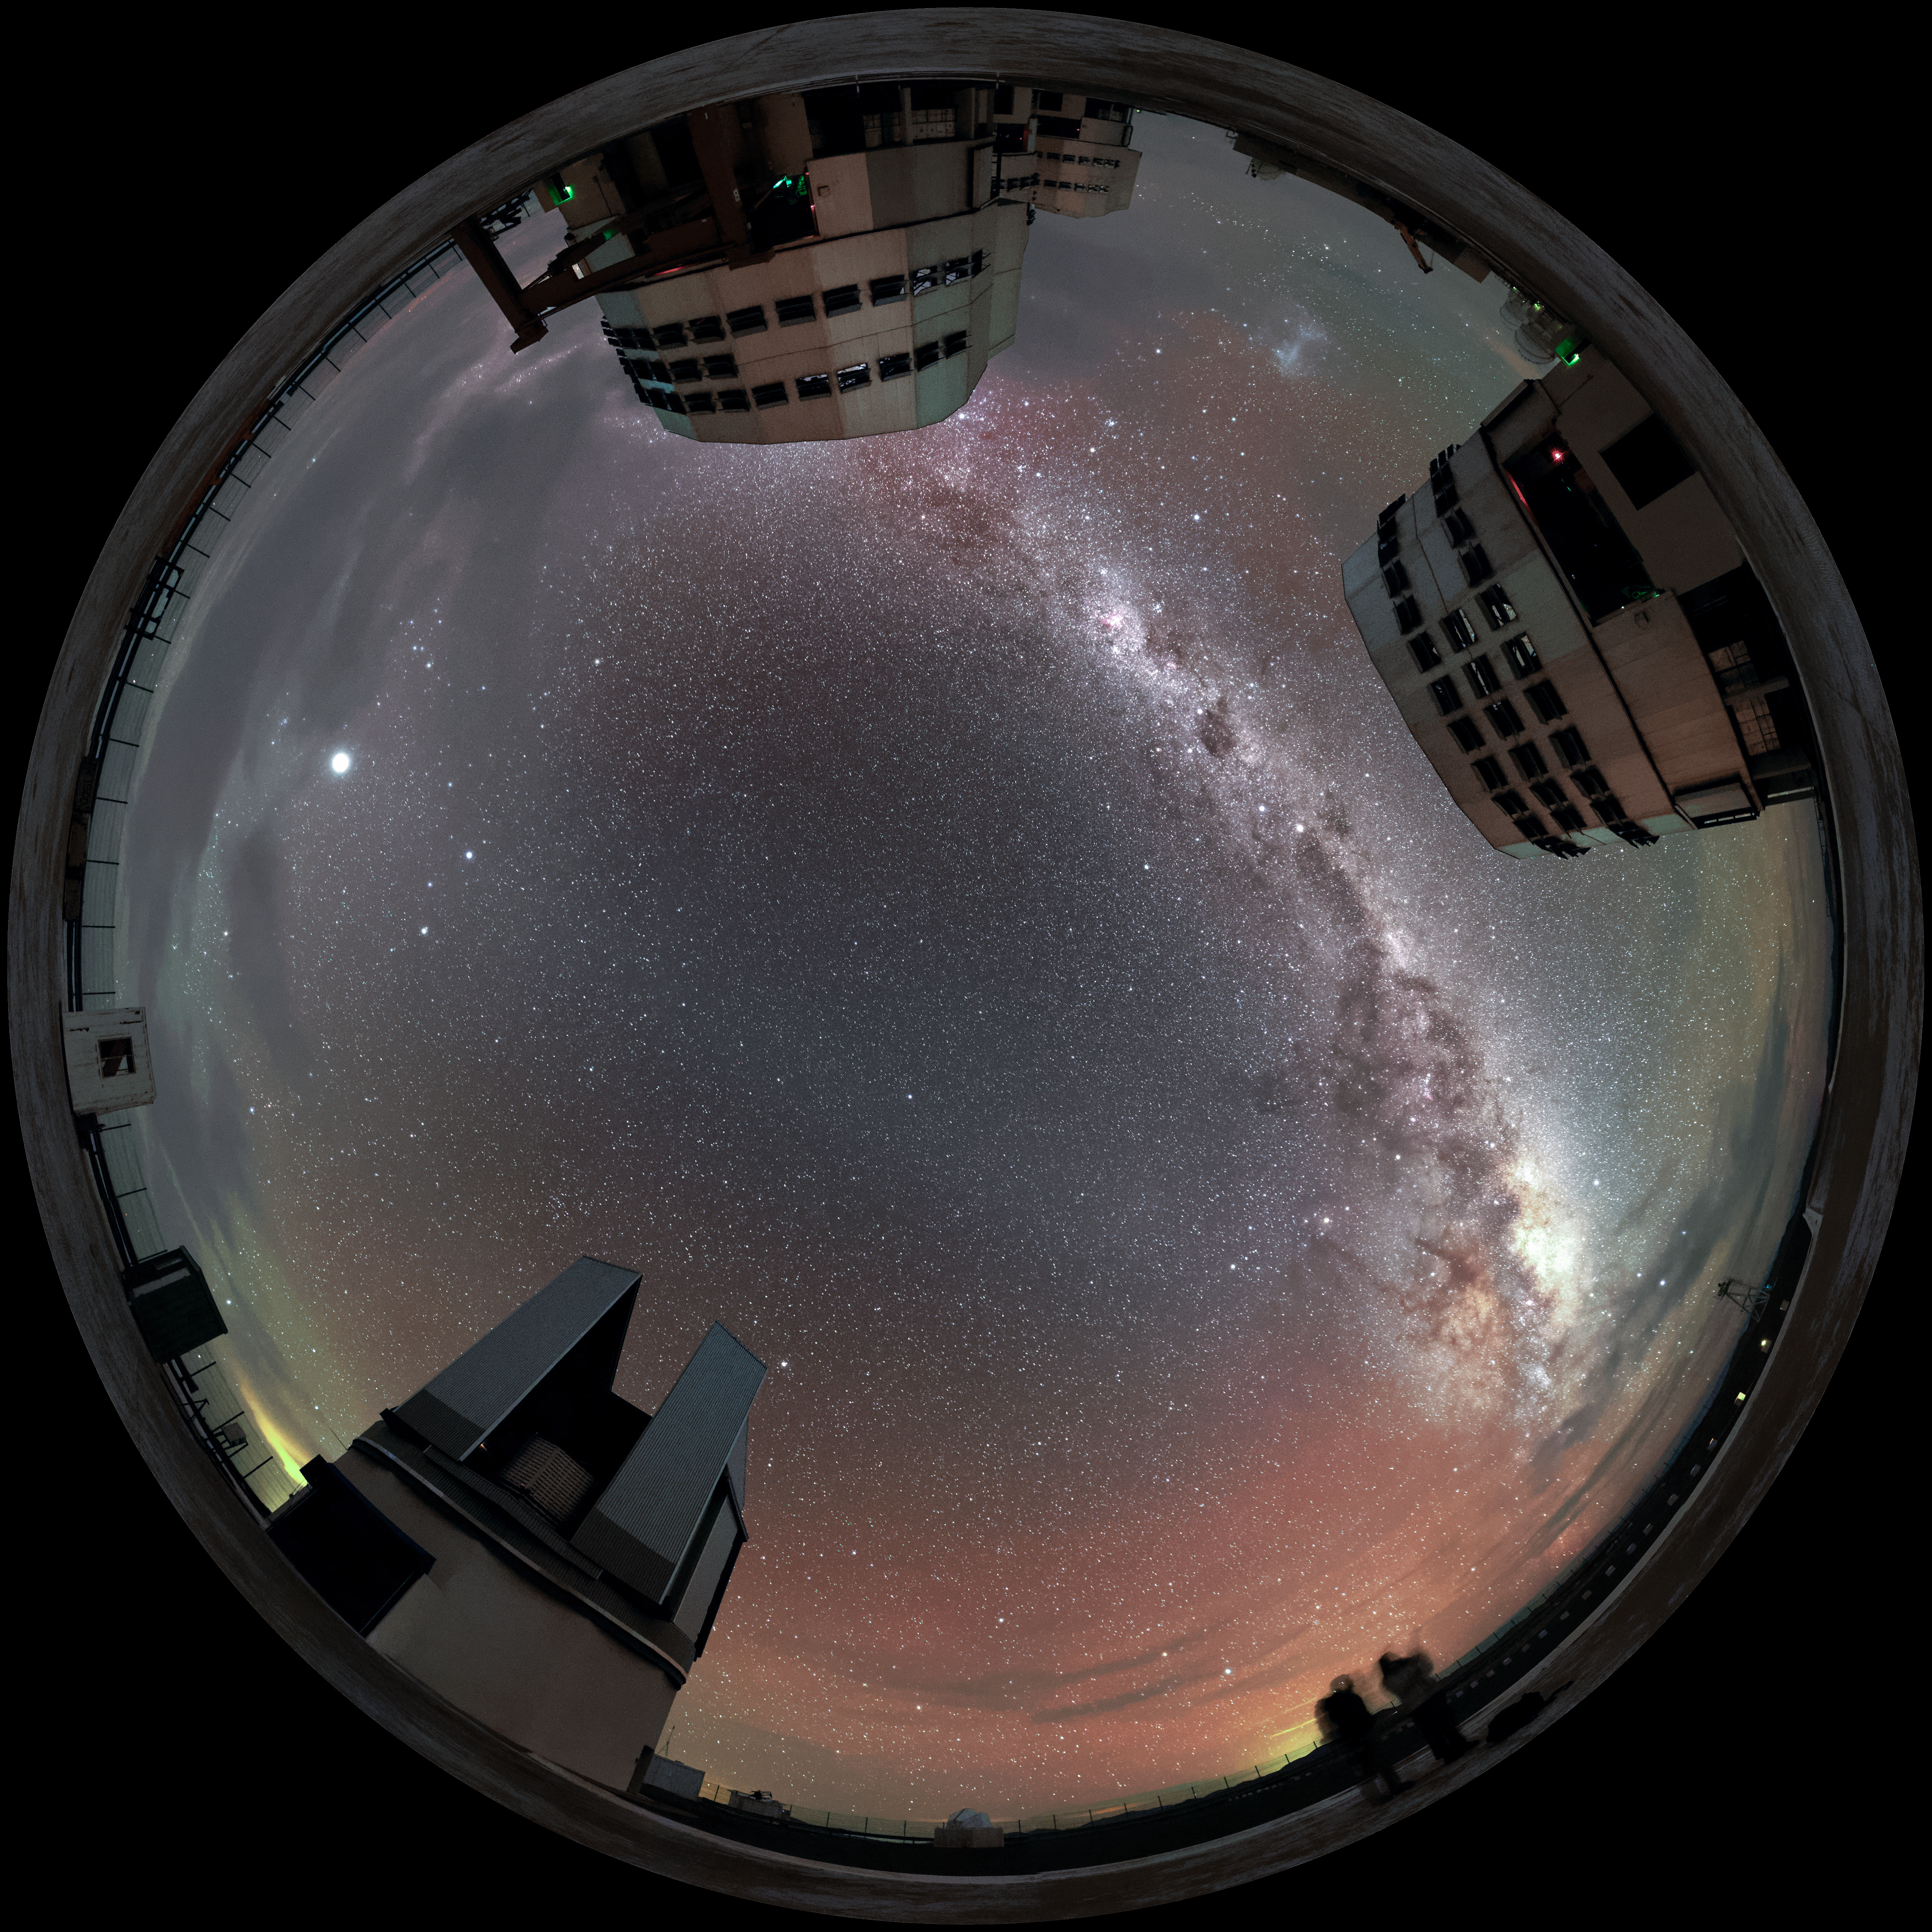

Lined up

The plane of the Milky Way — rippled with dust, gas and stars — elegantly stretches above the four Unit Telescopes of the Very Large Telescope (VLT), three lined up behind one another. The VLT Survey Telescope is also visible towards the bottom in this unusual fulldome fish-eye perspective from ESO's Paranal Observatory in northern Chile.

The red and green radiance scattering the sky is a luminescence known as airglow.

Credit: Jean-Marc Lecleire/PNA/ESO